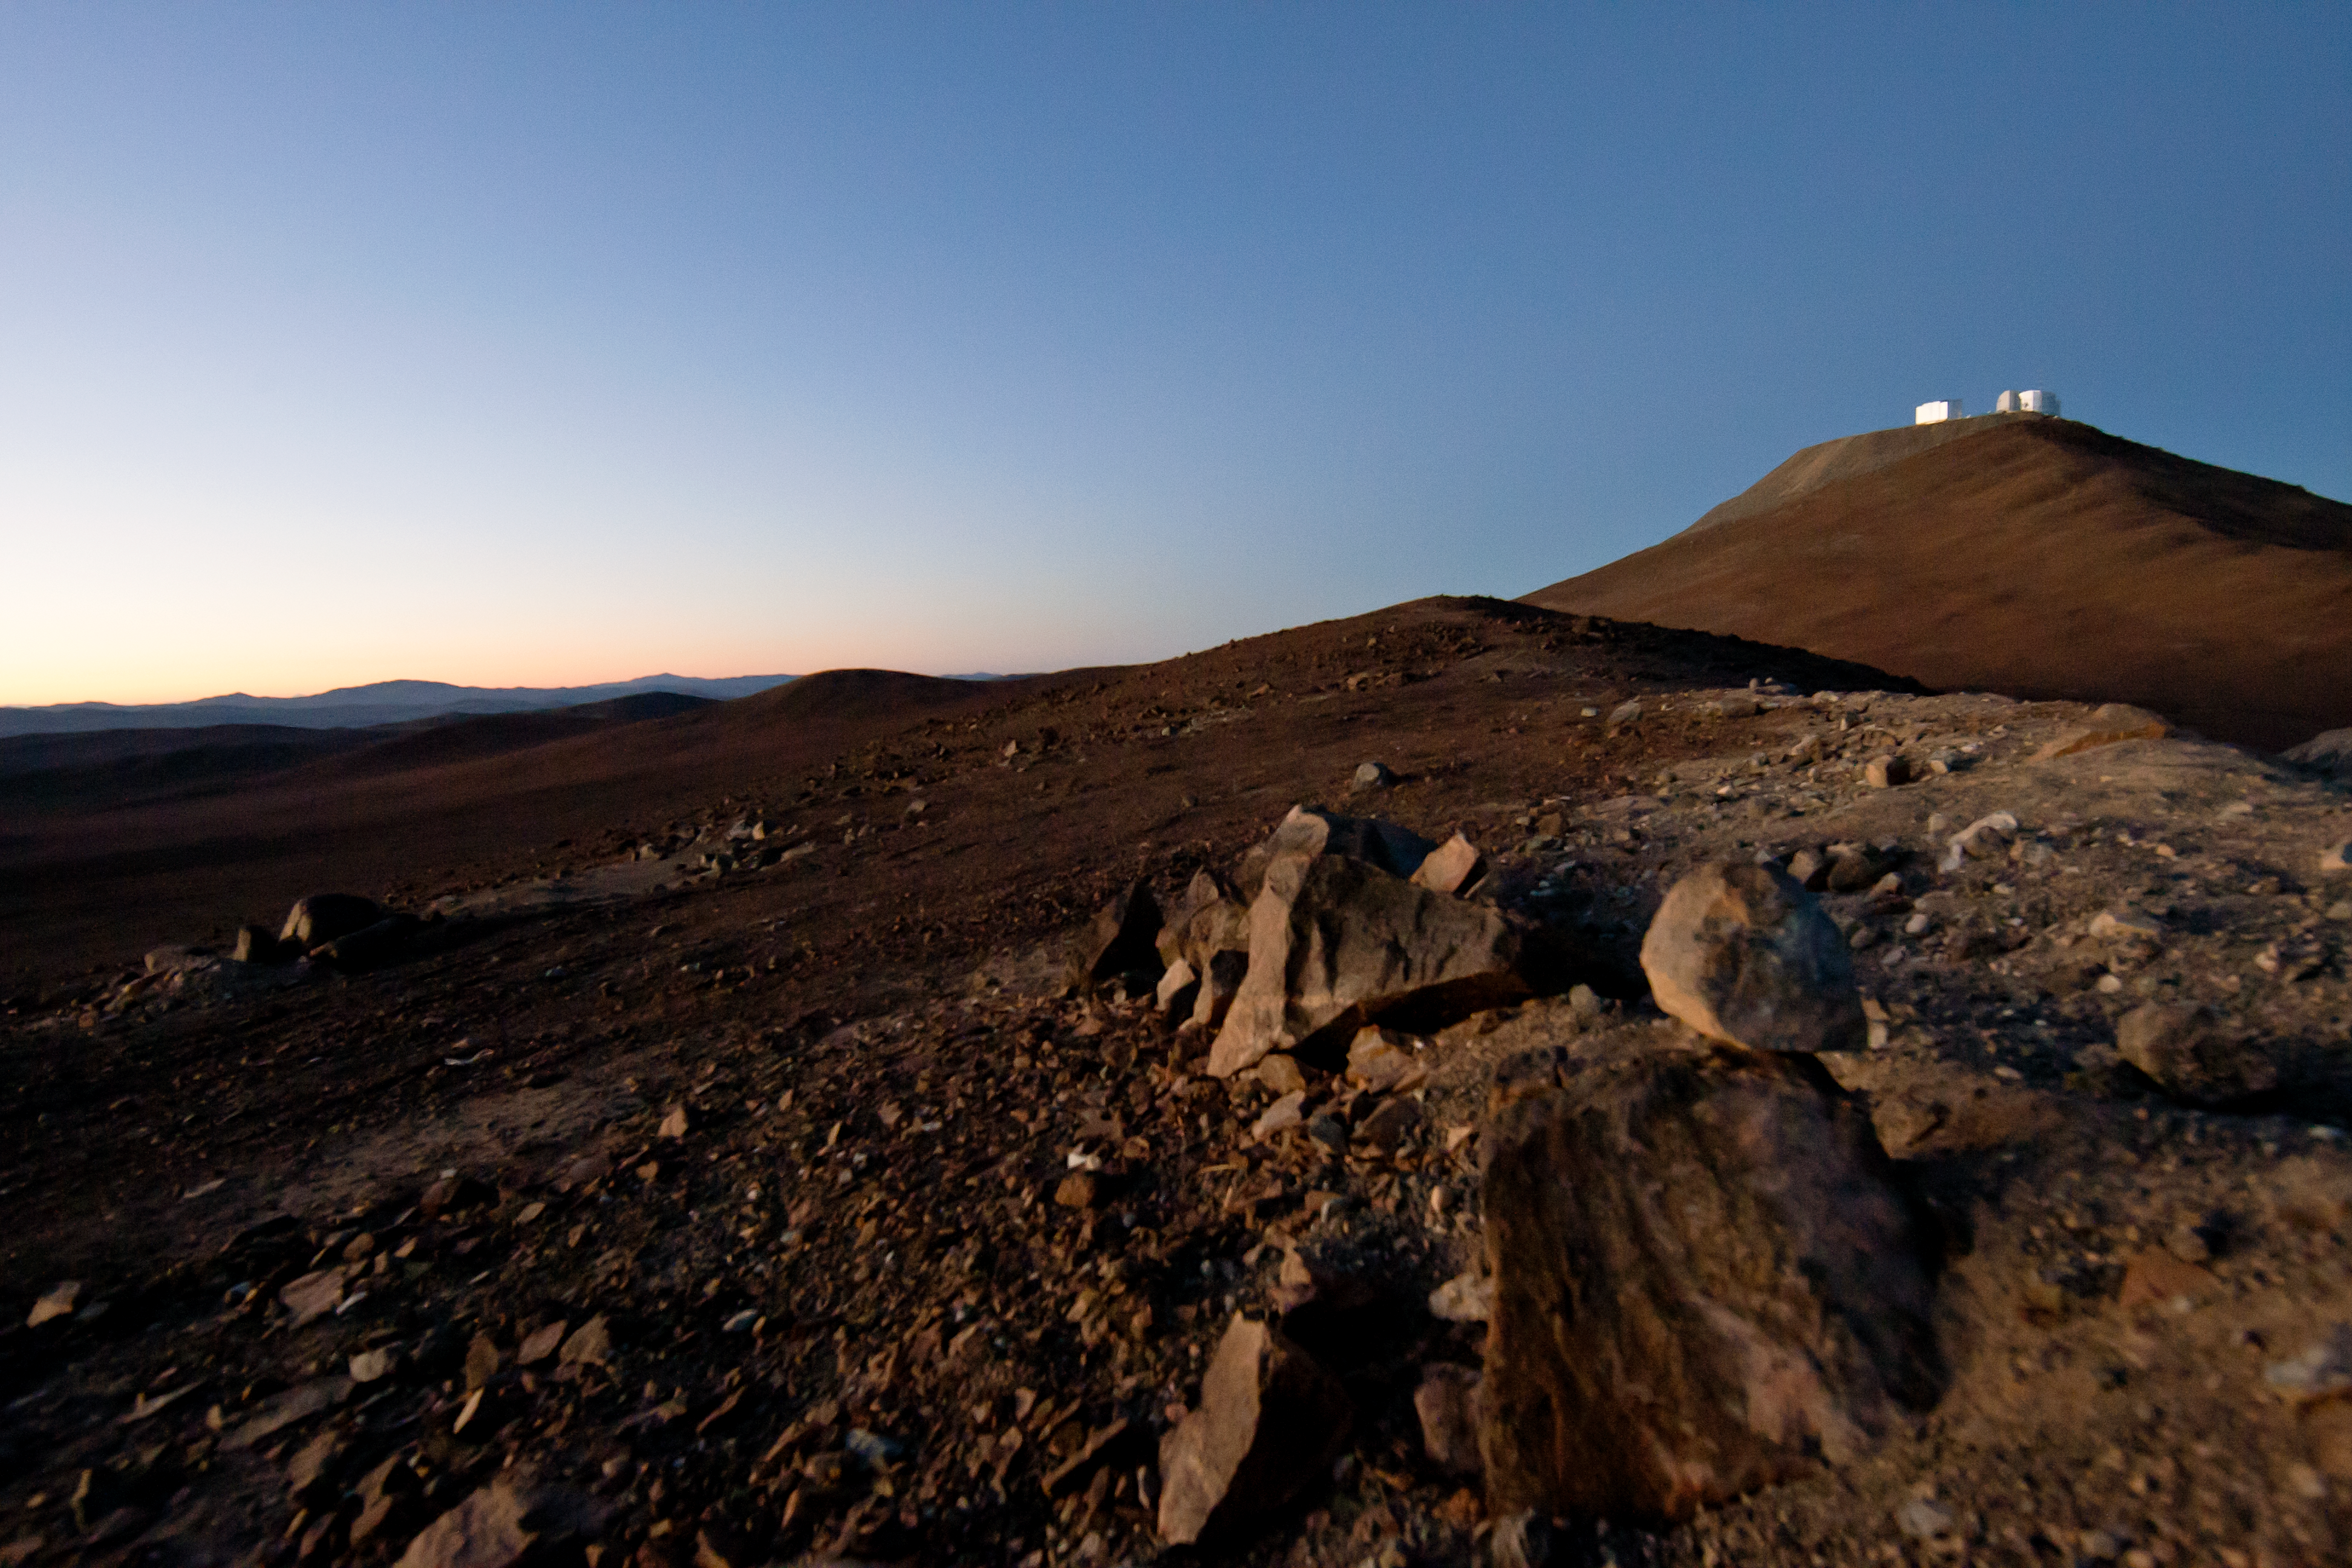

View of Cerro Paranal

View of Cerro Paranal, home of the Very Large Telescope.

Credit: ESO